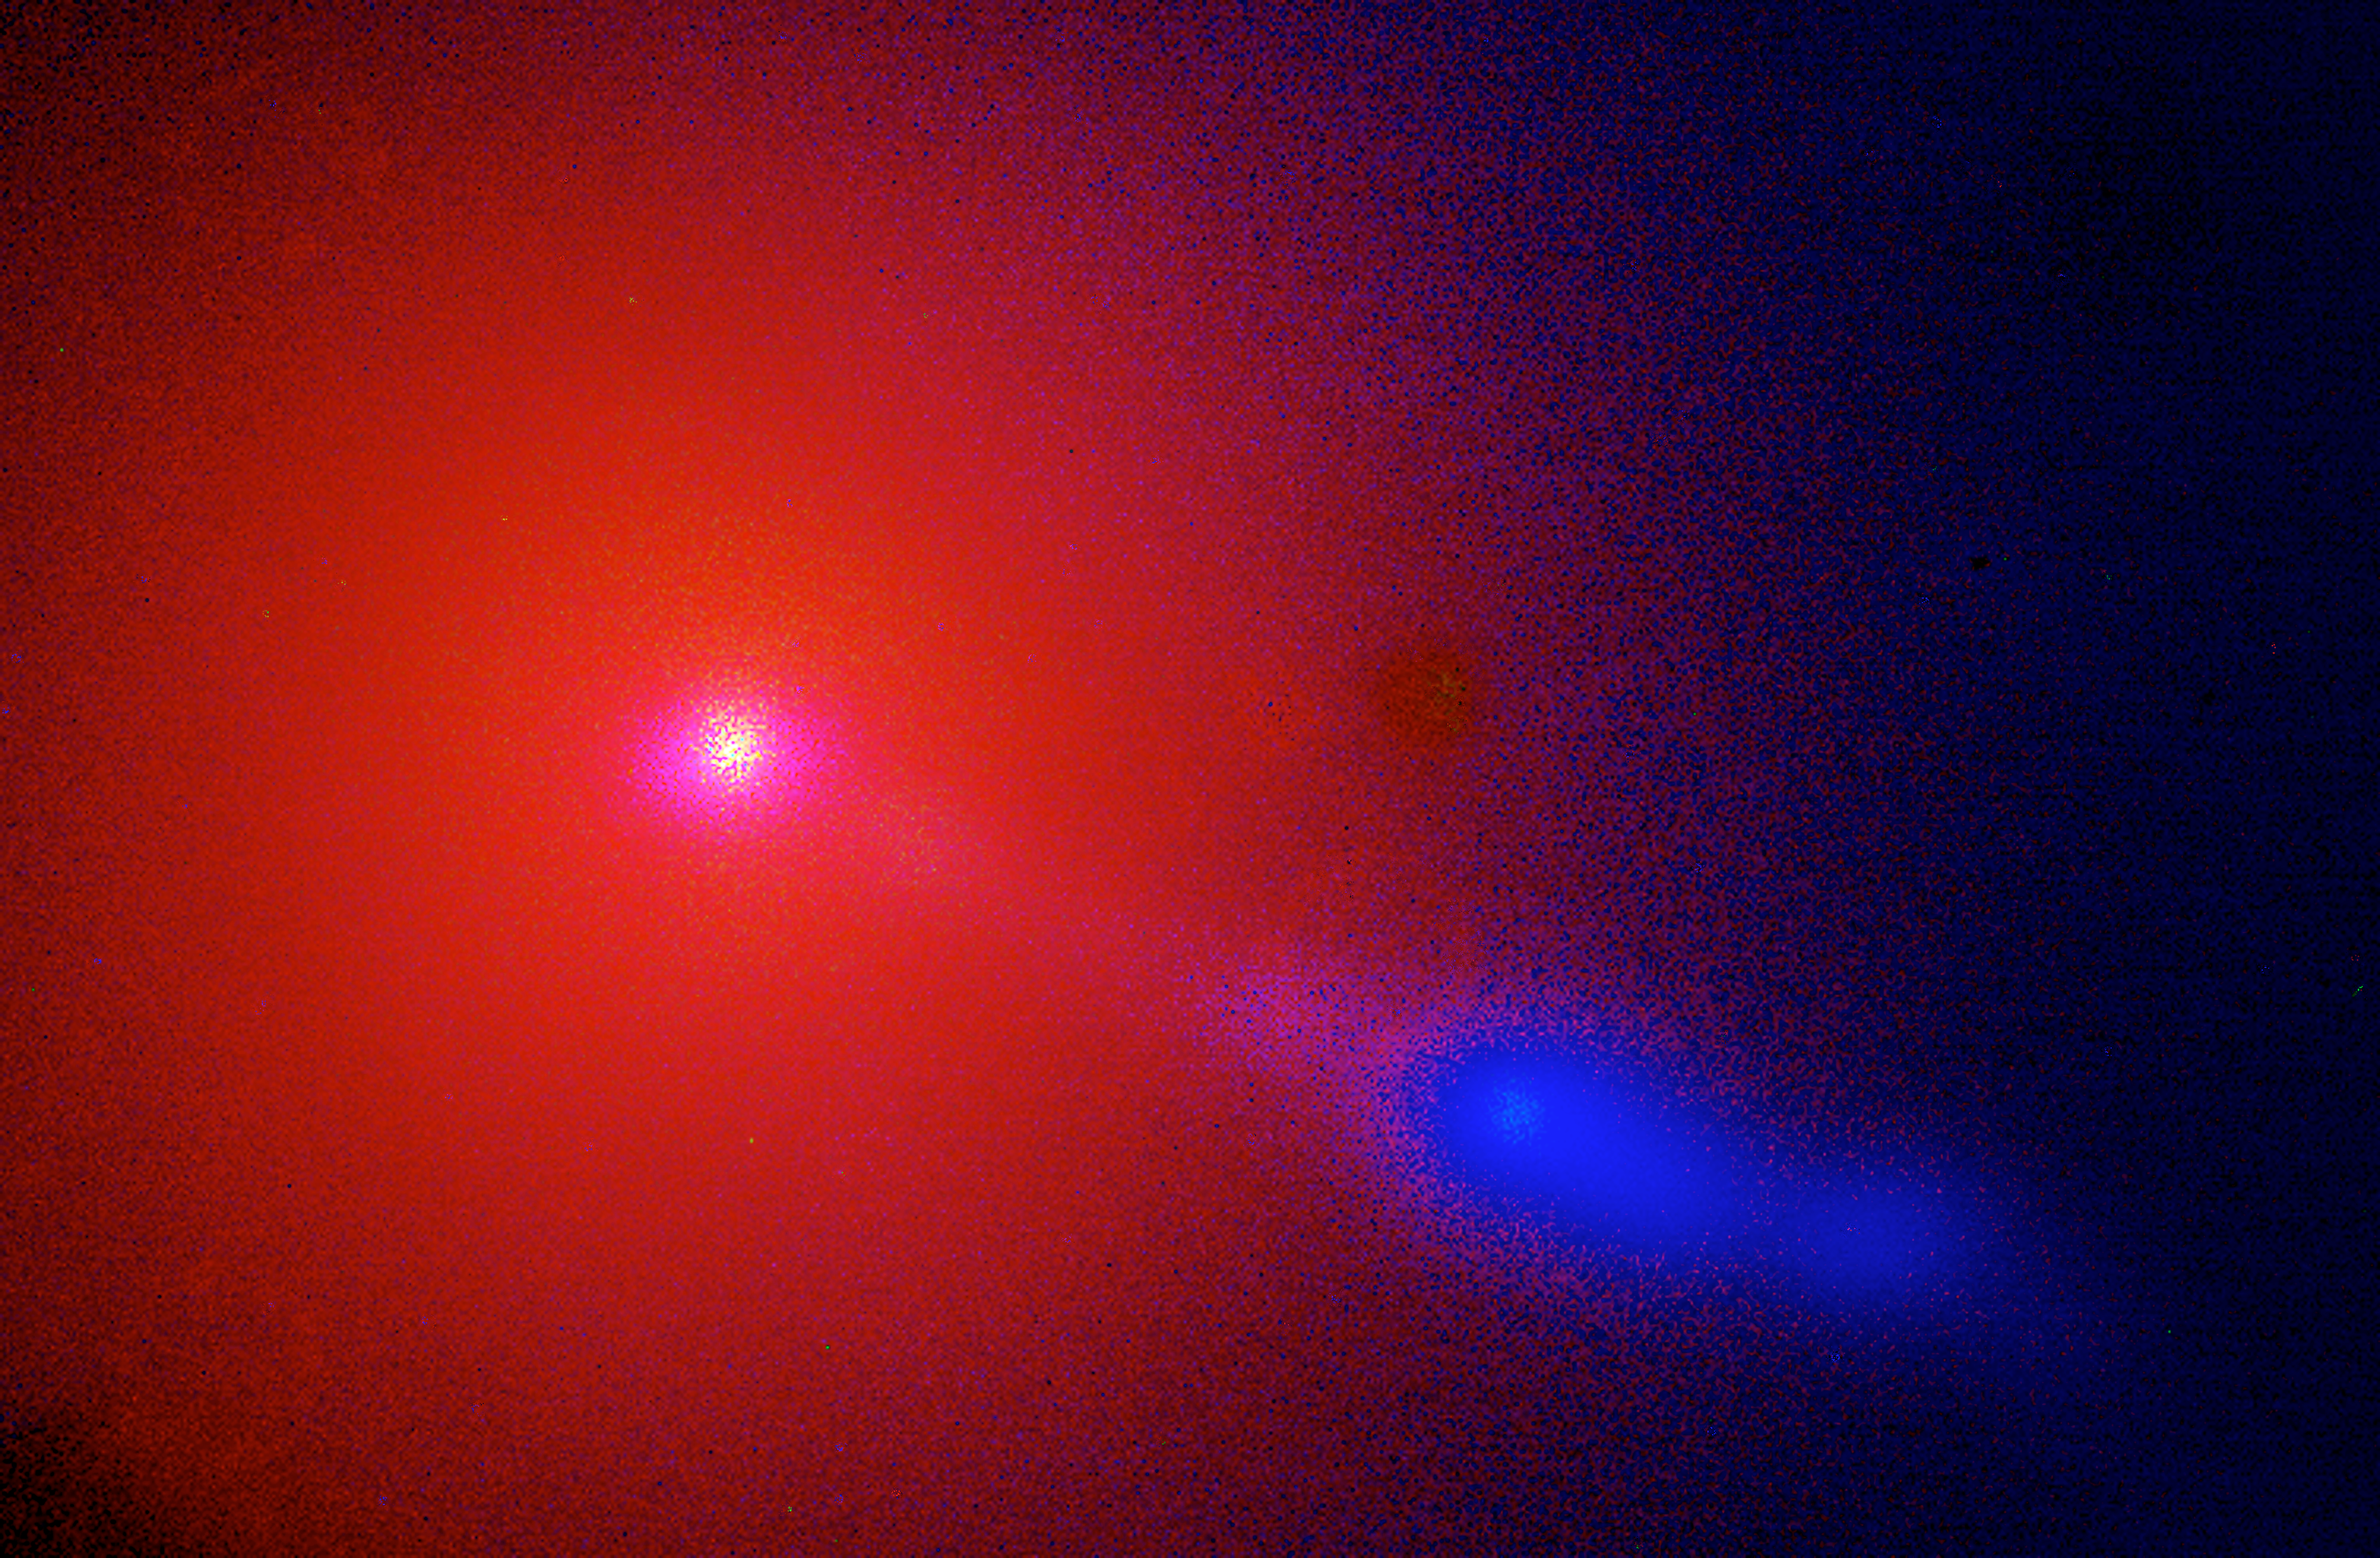

Jet in M87 spied by the VLT

A jet of material shoots out of M87, a giant elliptical galaxy about 50 million light years away in the Virgo Cluster. The powerful jet shines in the energetic blue and ultraviolet range, while old, cool stars in the galaxy proper emit less energetic reddish light. A supermassive black hole at M87's centre is the likely culprit for generating the plume that extends some 5,000 light years from the galactic nucleus.

Credit: ESO